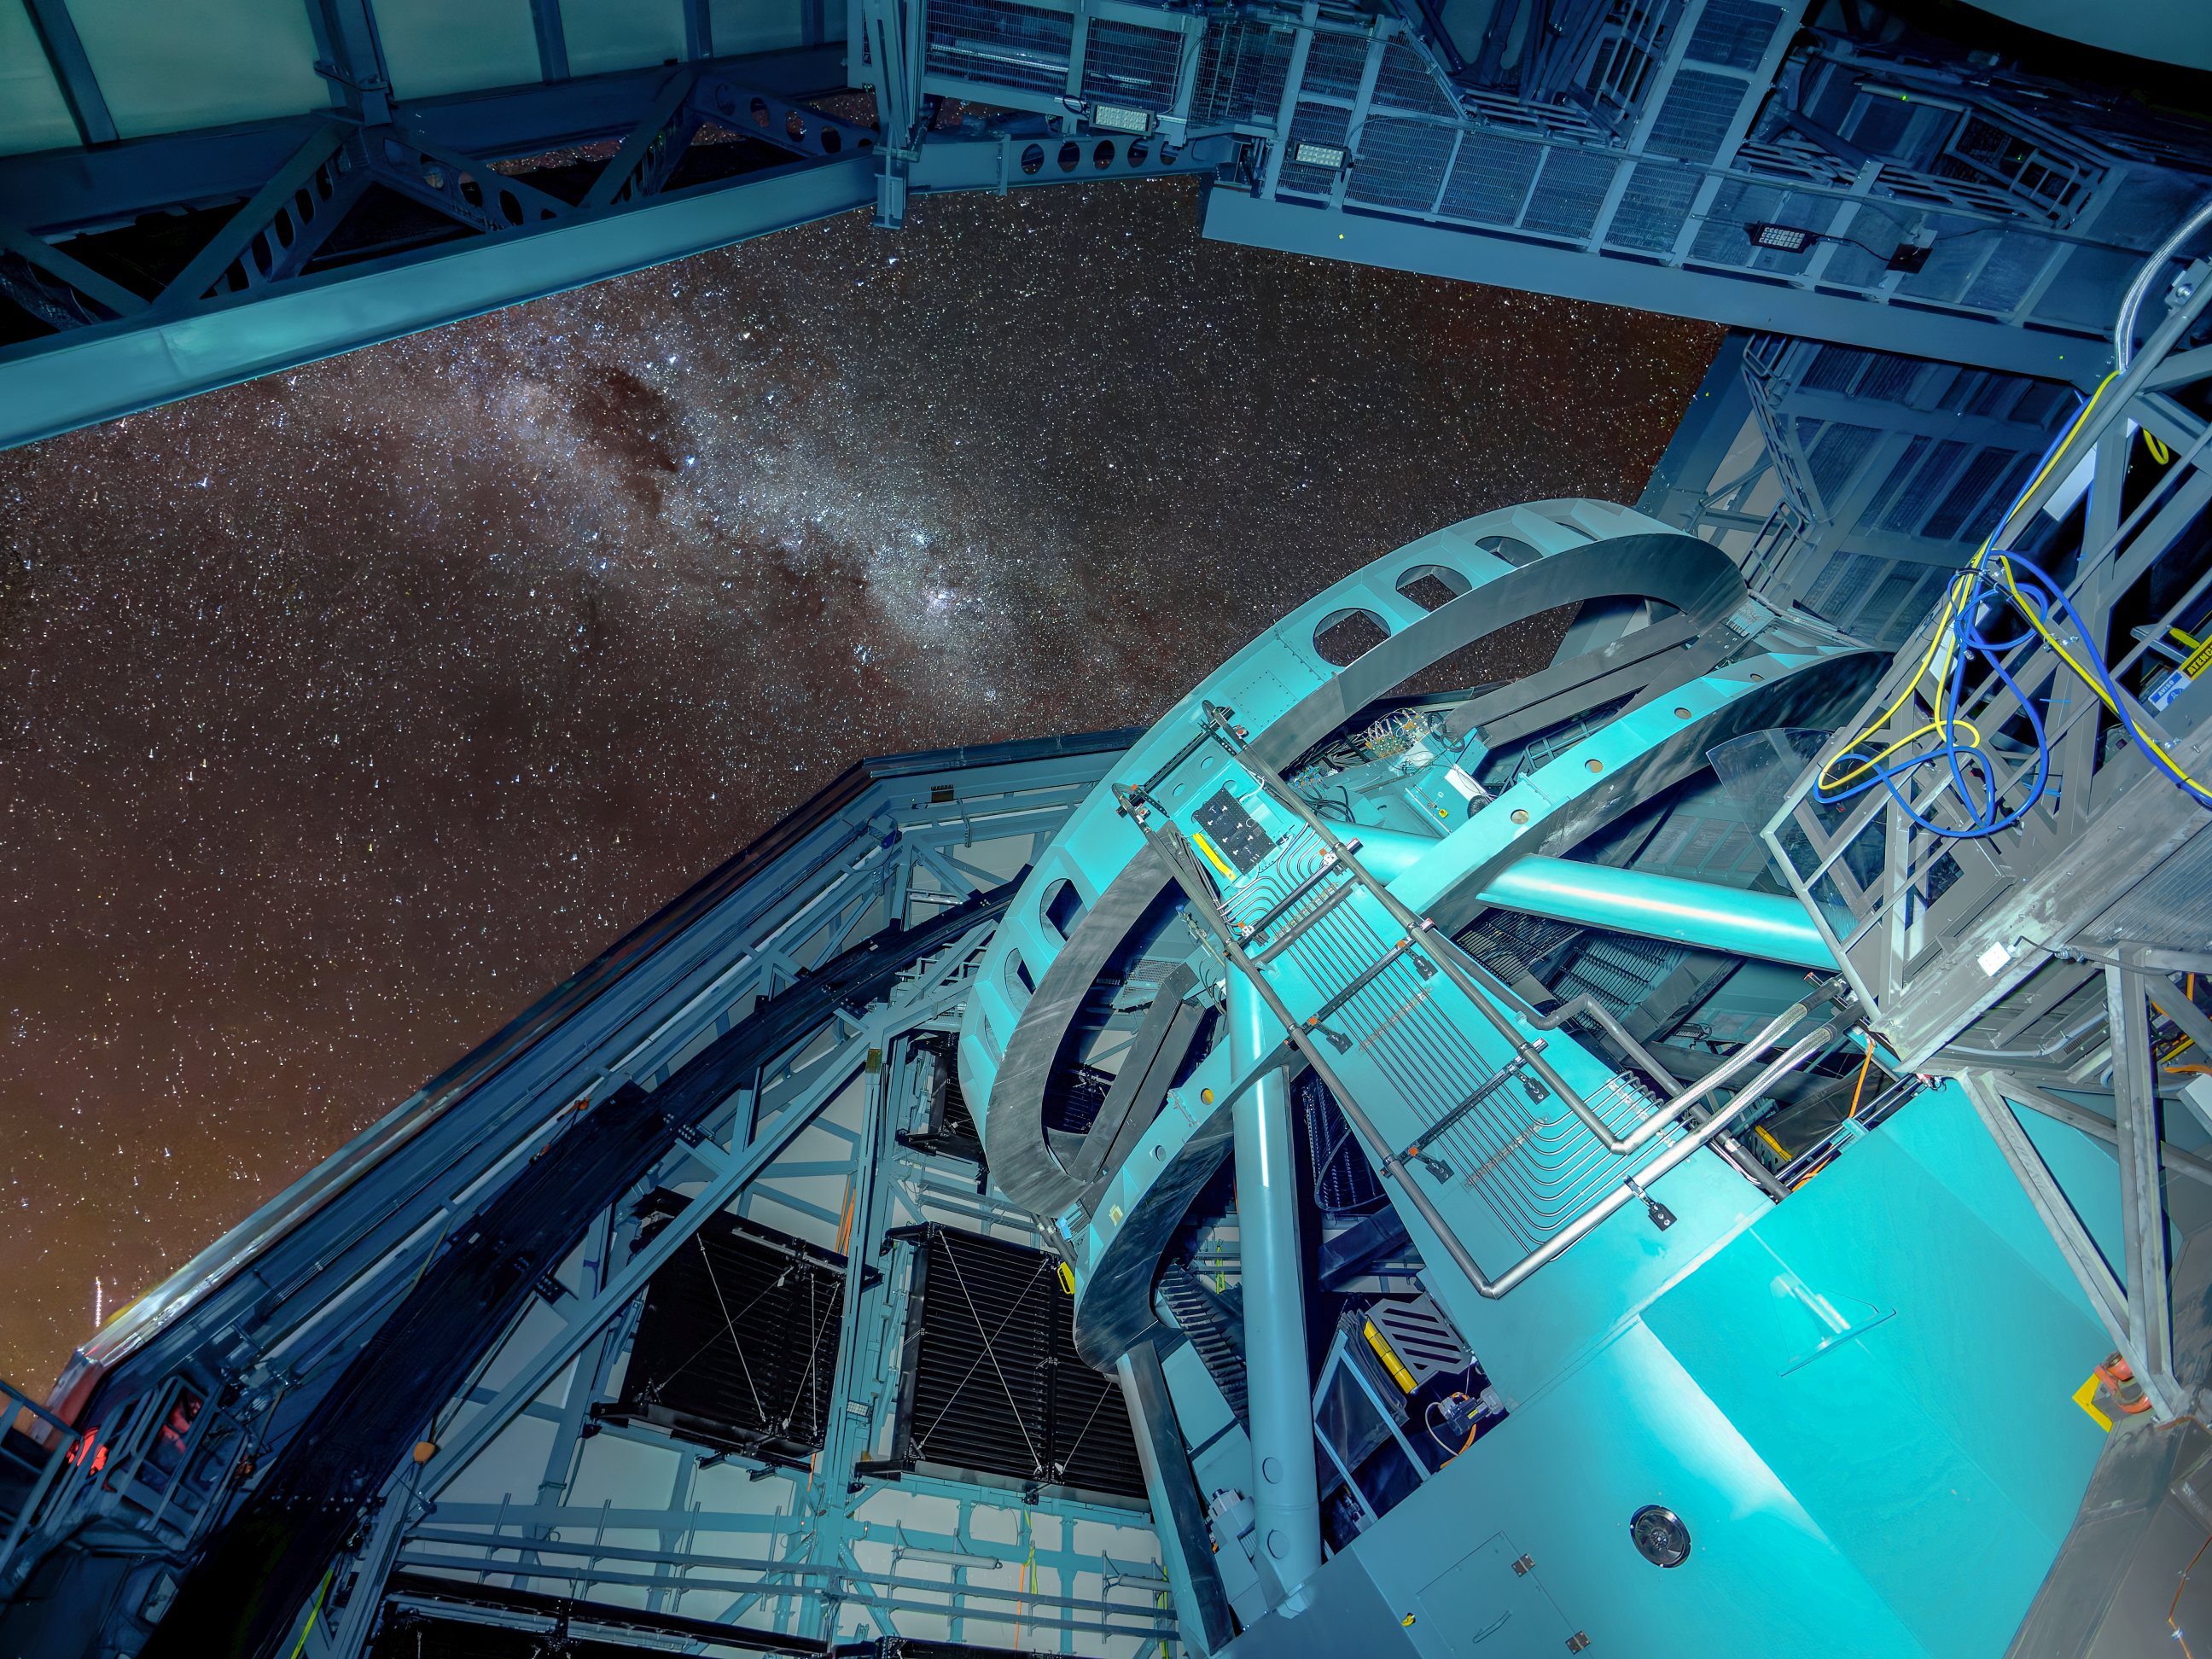

Inside and Out

The interior NSF–DOE Vera C. Rubin Observatory compliments a starry sky outside.

In late 2025, Rubin Observatory will begin its decade-long Legacy Survey of Space and Time (LSST) to generate an ultra-wide, ultra-high-definition, time-lapse record of the Universe. The LSST Camera (LSSTCam) is the world's largest digital camera, and the only instrument used for the LSST.

Credit: NSF–DOE Vera C. Rubin Observatory/NOIRLab/SLAC/AURA/W. O'Mullane